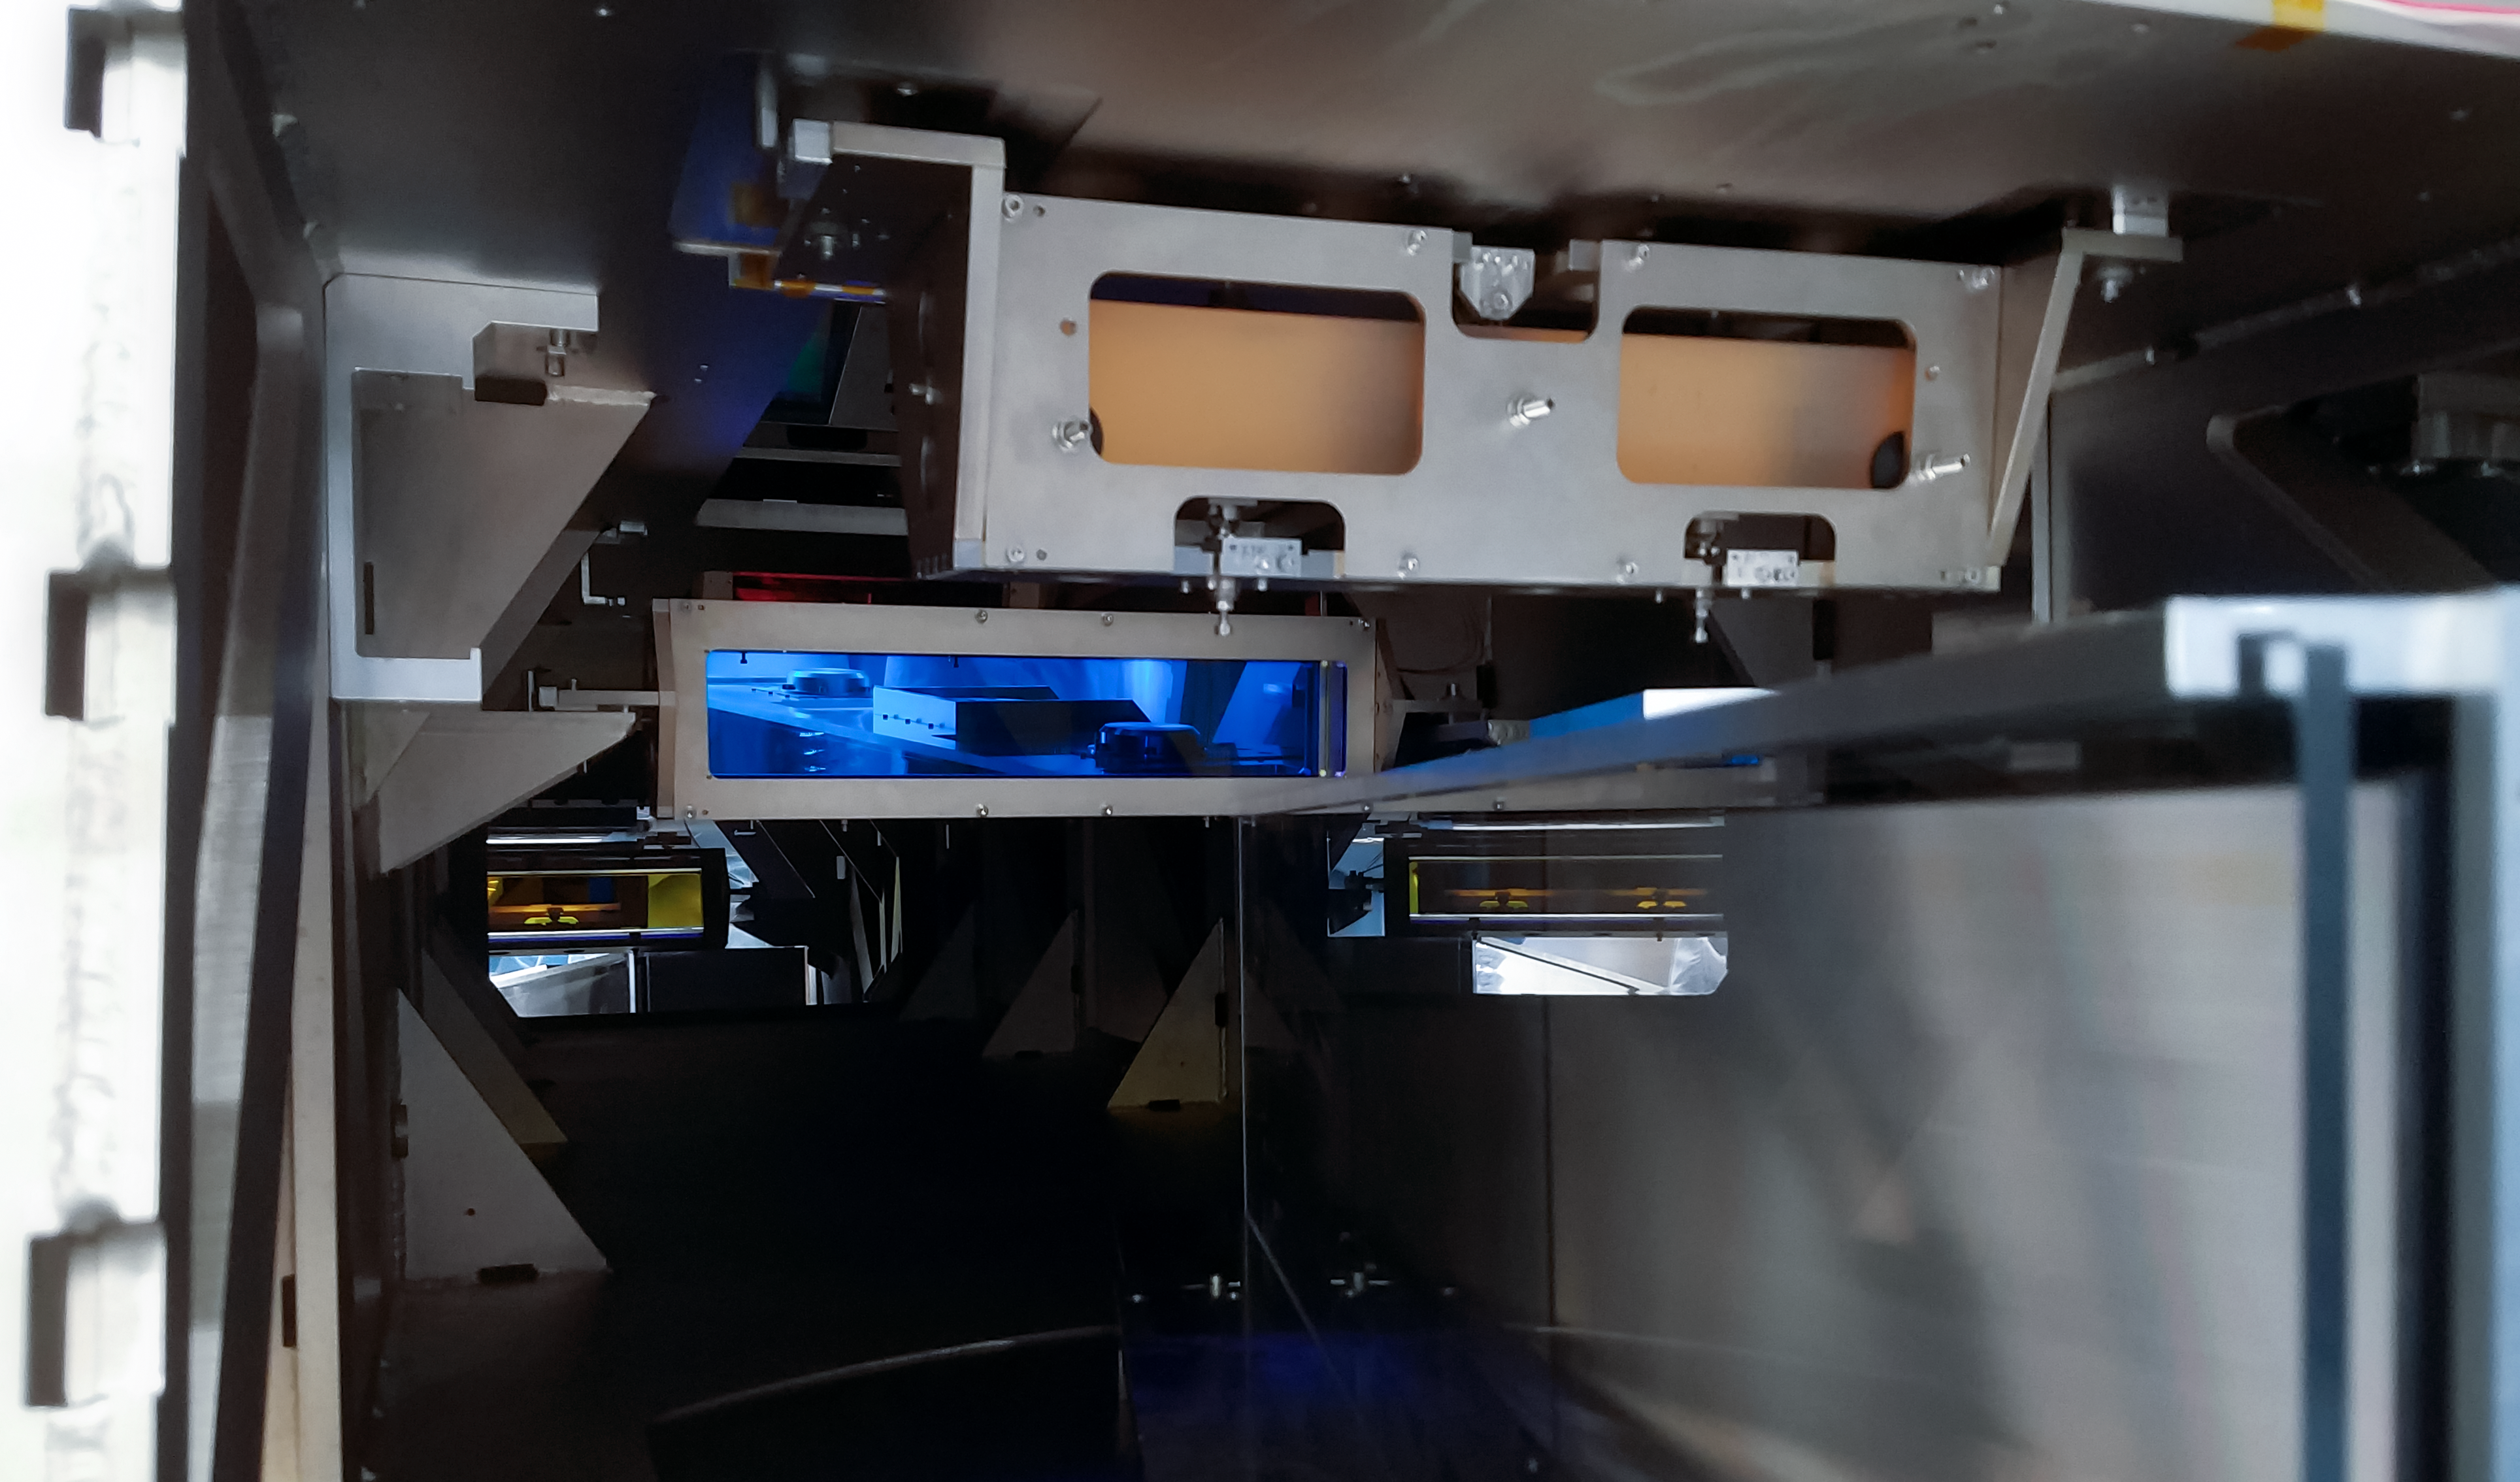

ESPRESSO achieves First Light: inside the spectrograph

The Echelle SPectrograph for Rocky Exoplanet and Stable Spectroscopic Observations (ESPRESSO) successfully made its first observations in November 2017. Installed on ESO’s Very Large Telescope (VLT) in Chile, ESPRESSO will search for exoplanets with unprecedented precision by looking at the minuscule changes in the properties of light coming from their host stars. For the first time ever, an instrument will be able to sum up the light from all four VLT telescopes and achieve the light collecting power of a 16-metre telescope.

This view shows the inside of the vacuum vessel, where the extremely stable spectrographs are located. On the right is the echelle grating and in the centre in blue is the dichroic, which splits red and blue light into separate directions.

Credit: Denis Mégevand, University of Geneva